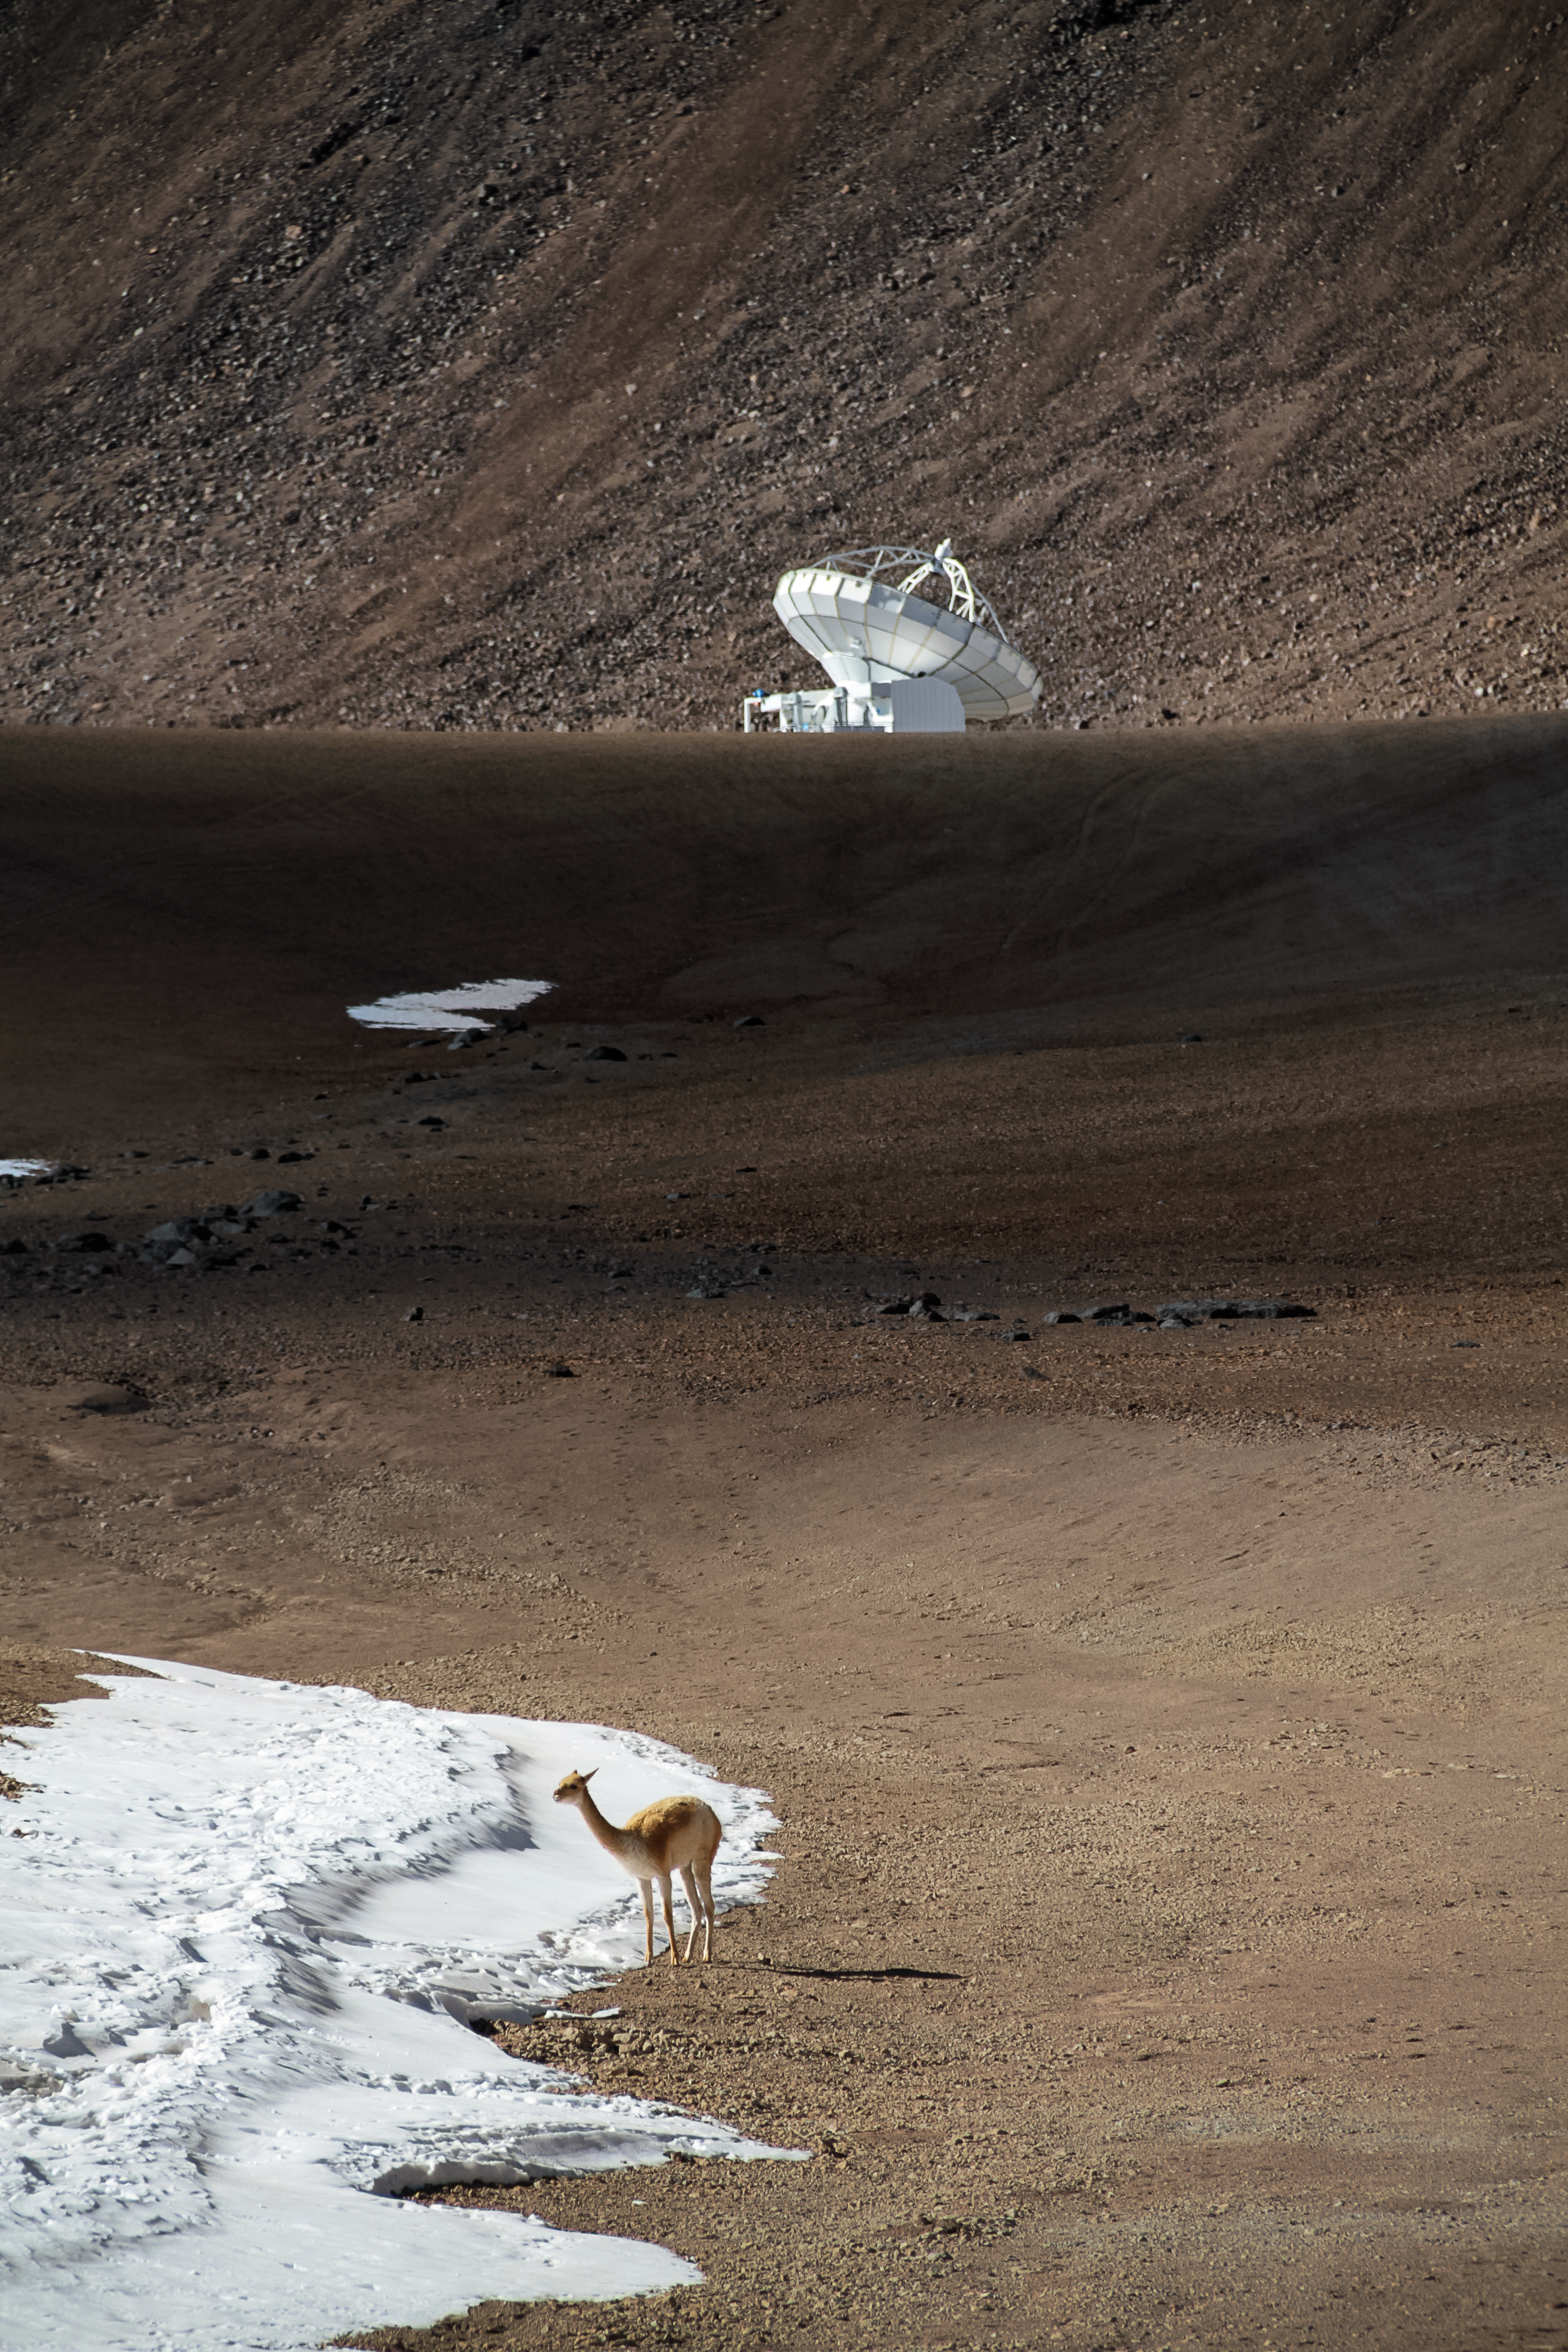

The vicuña and the antenna

High upon the Chajnantor Plateau, a solitary vicuña — a relative of llamas, alpacas and camels — stands before the APEX antenna.

Both the animal and the antenna are well-equipped to handle the harshness of their remote and arid environment. At Chajnantor, some 5000 metres above sea level, temperatures can get fairly warm during the day, thanks to the intense sunlight beaming through the thin atmosphere. However, at night, the mercury plunges.

Engineers built the antenna of APEX to withstand the harsh weather, carefully crafting them to endure relentless sunlight, strong winds, and severe temperature changes ranging from +20 to -20 degrees Celsius.

The hardy vicuña, meanwhile, with its thick, wooly coat that traps hot air close to its body, can also handle nature’s quirks. The species, only found at high altitudes in the Andes Mountains, grazes on the tough grasses found across the otherwise barren slopes. Although the Chajnantor region is one of the driest places on the planet, at times the temperature swings can even bring snow to the plateau, an occurrence that the vicuña in this image is investigating!

Credit: Jaime Guarda/ESO